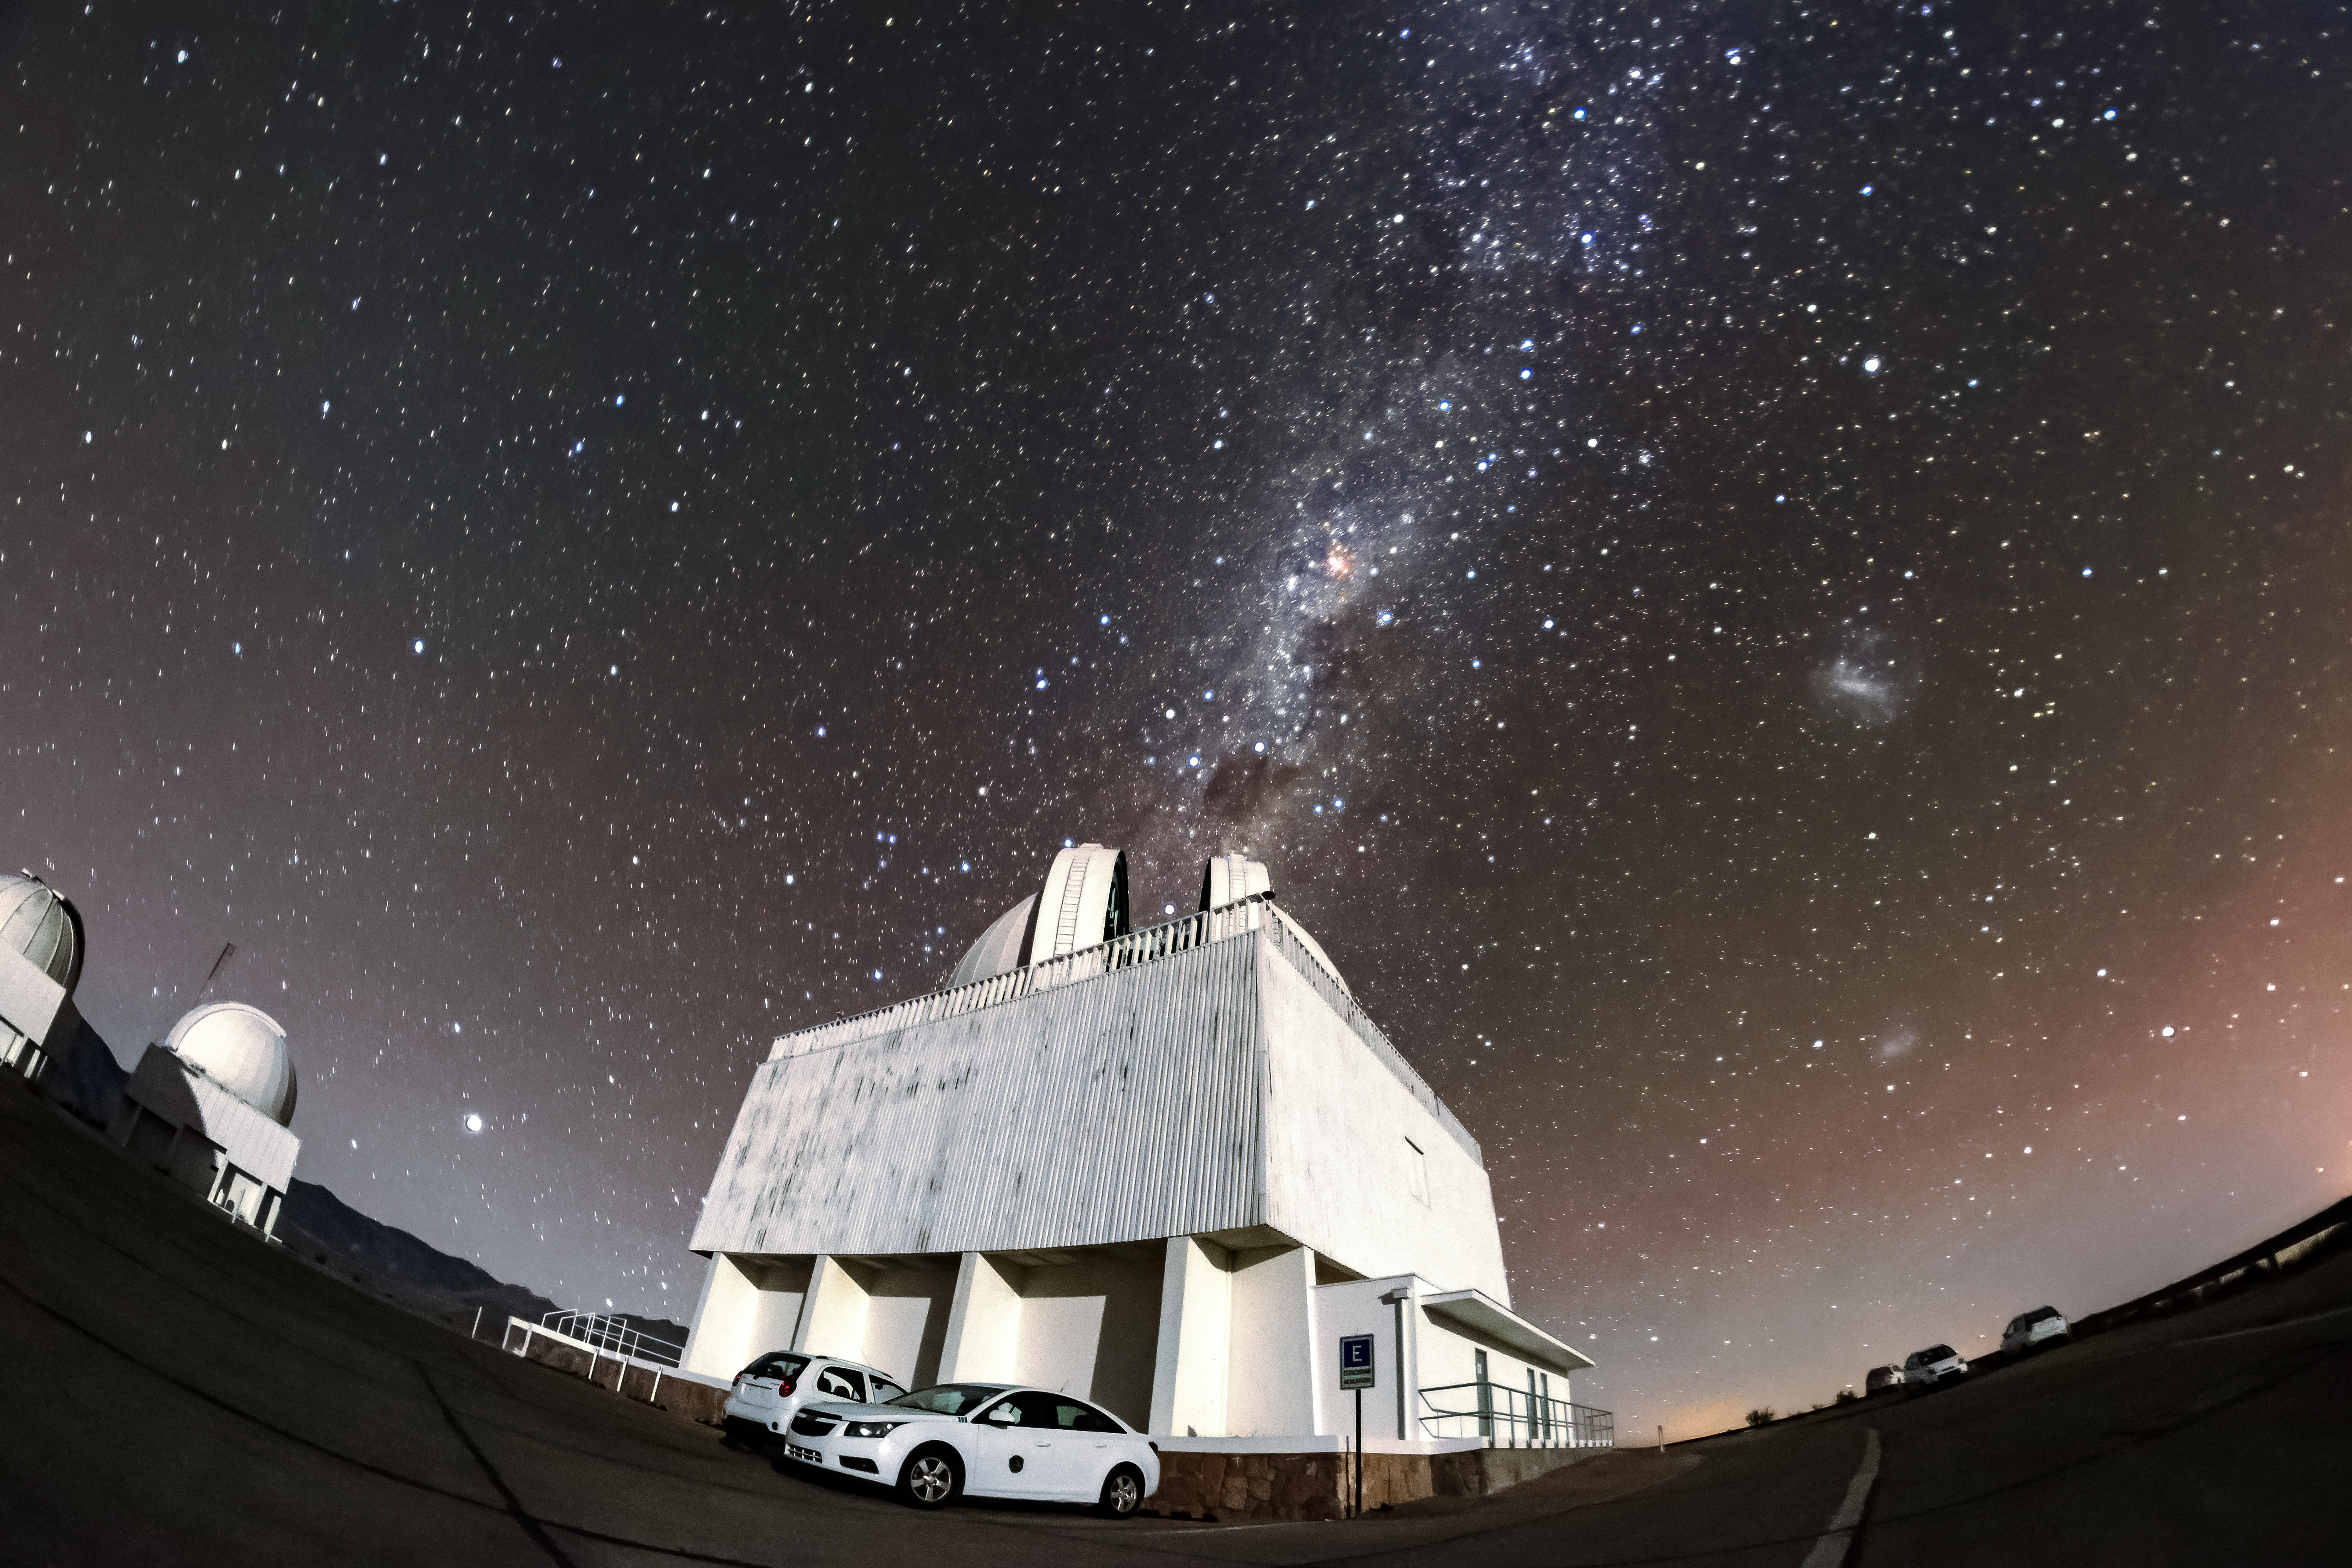

SMARTS 1.5-meter Telescope

A nighttime shot of the SMARTS 1.5-meter Telescope at Cerro Tololo Inter-American Observatory, with the Milky Way visible overhead.

Credit: NOIRLab/AURA/NSF/D. Munizaga